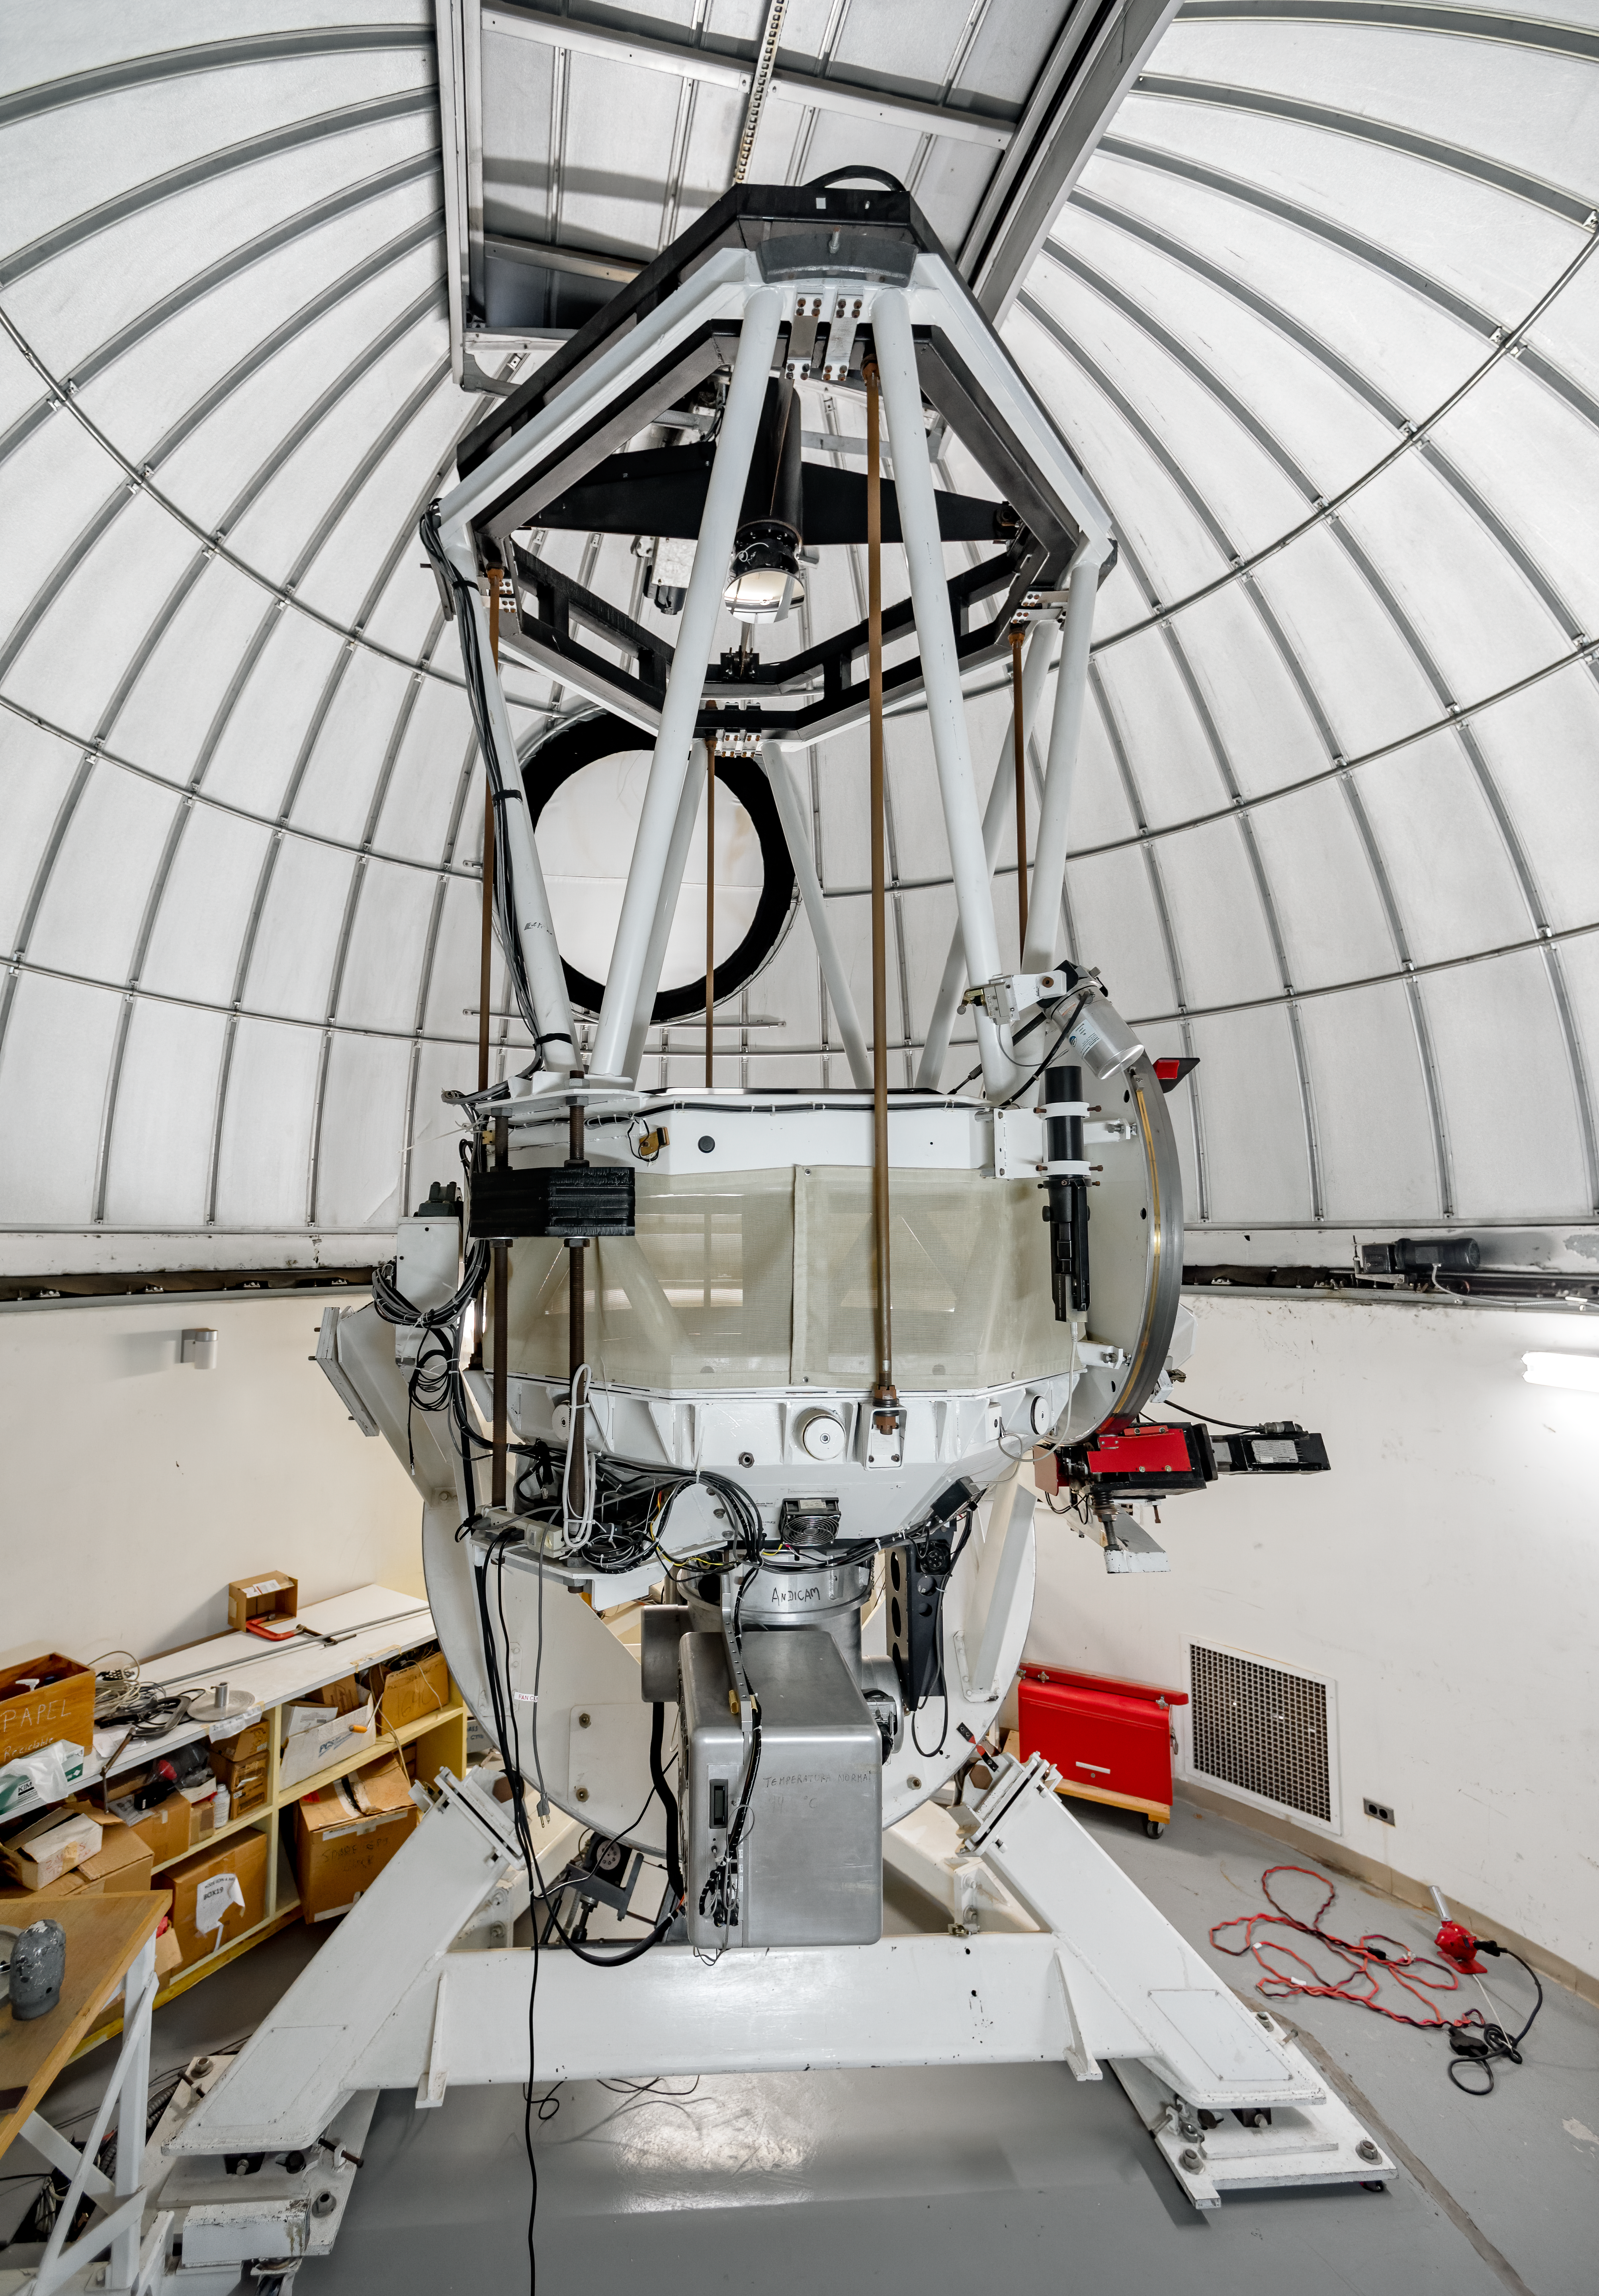

SMARTS 1.3-meter Telescope

SMARTS 1.3-meter Telescope at Cerro Tololo Inter-American Observatory in Chile.

Credit: CTIO/NOIRLab/NSF/AURA